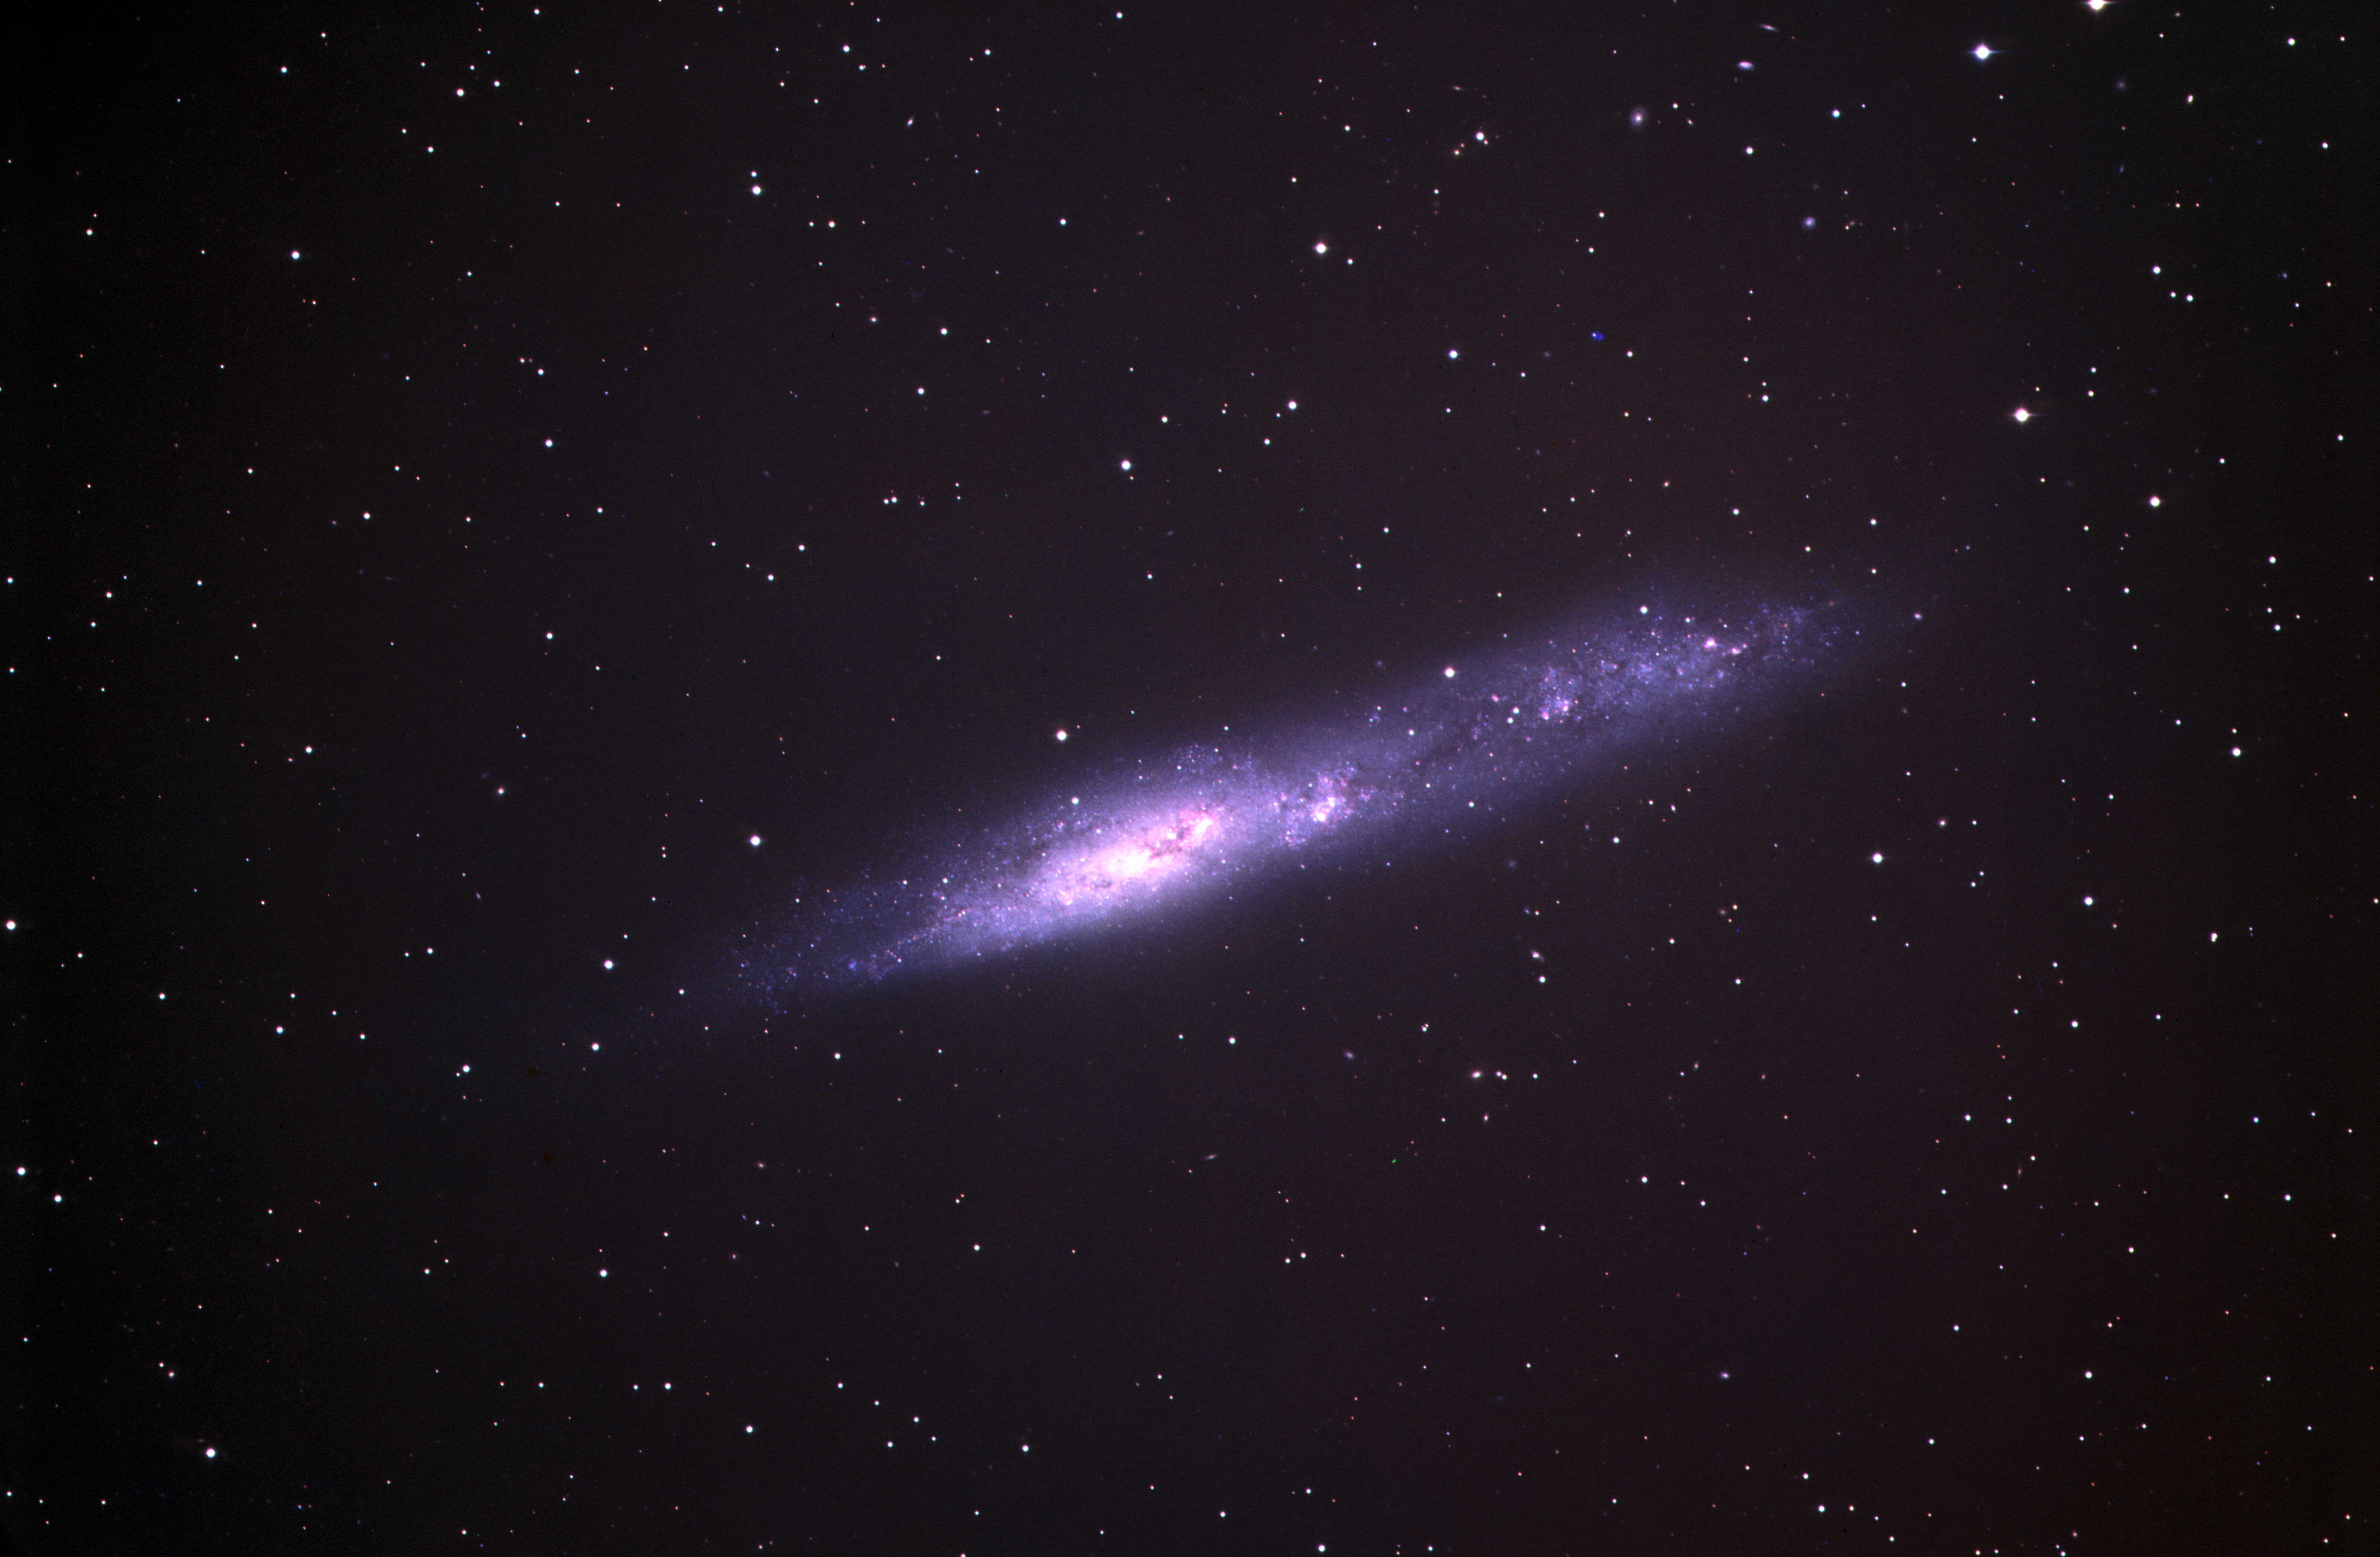

The irregular galaxy NGC 55

The irregular galaxy NGC 55, shot by the 3.6 meter telescope at ESO's La Silla observatory.

Credit: ESO